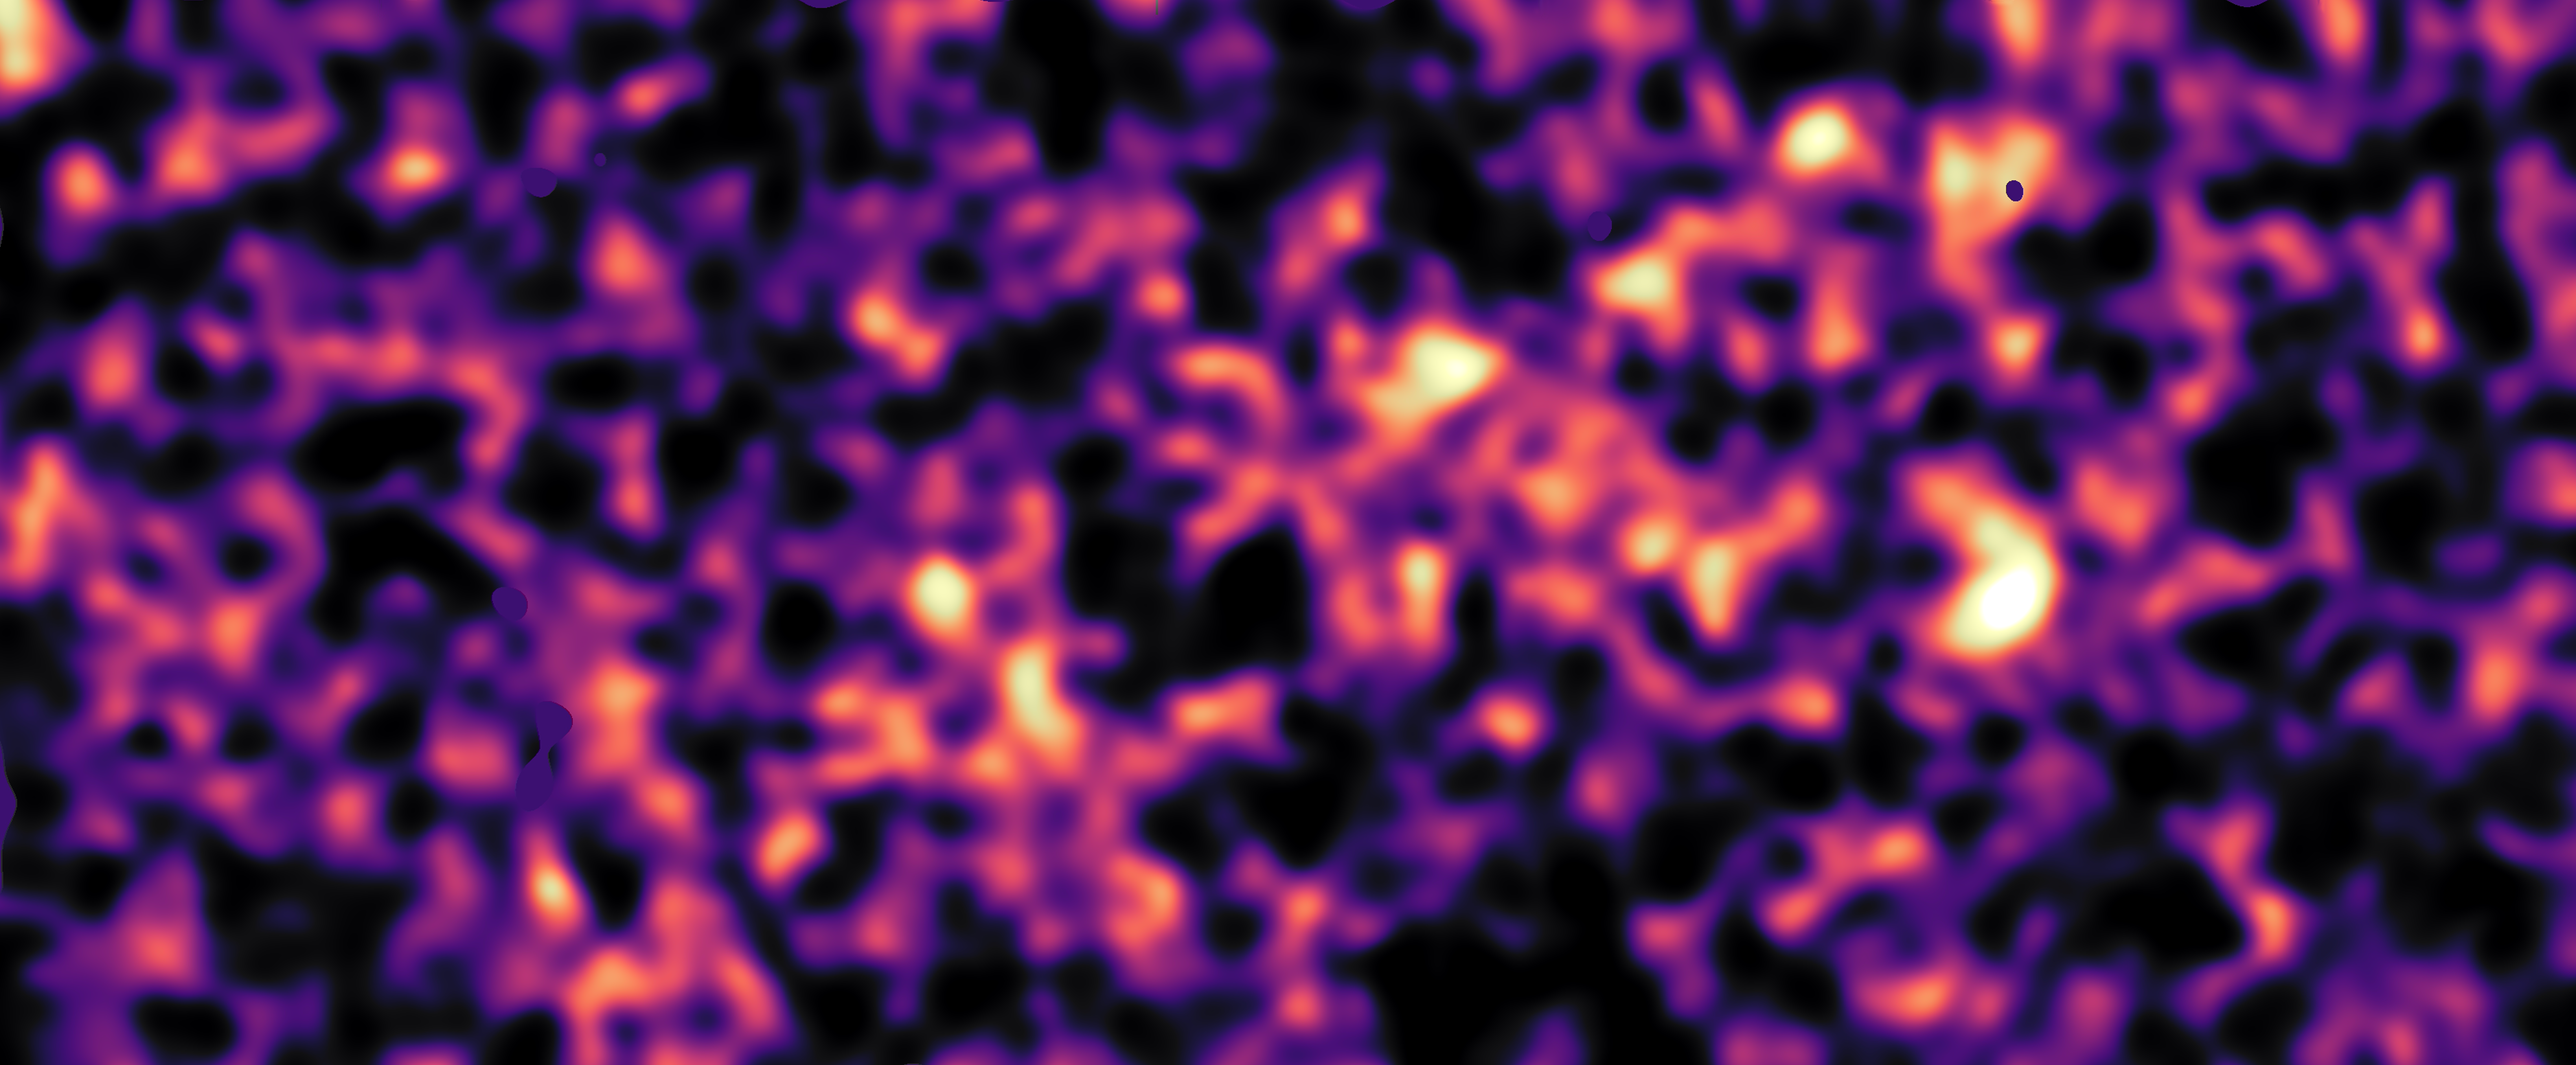

Dark matter map of KiDS survey region (region G15)

This map of dark matter in the Universe was obtained from data from the KiDS survey, using the VLT Survey Telescope at ESO’s Paranal Observatory in Chile. It reveals an expansive web of dense (light) and empty (dark) regions. This image is one out of five patches of the sky observed by KiDS. Here the invisible dark matter is seen rendered in pink, covering an area of sky around 400 times the size of the full moon. This image reconstruction was made by analysing the light collected from over 2.5 million distant galaxies more than 6 billion light-years away. The observed galaxy images were warped by the gravitational pull of dark matter as the light travelled through the Universe.

Some small dark regions, with sharp boundaries, appear in this image. They are the locations of bright stars and other nearby objects that get in the way of the observations of more distant galaxies and are hence masked out in these maps as no weak-lensing signal can be measured in these areas.

Credit: Kilo-Degree Survey Collaboration/H. Hildebrandt & B. Giblin/ESO